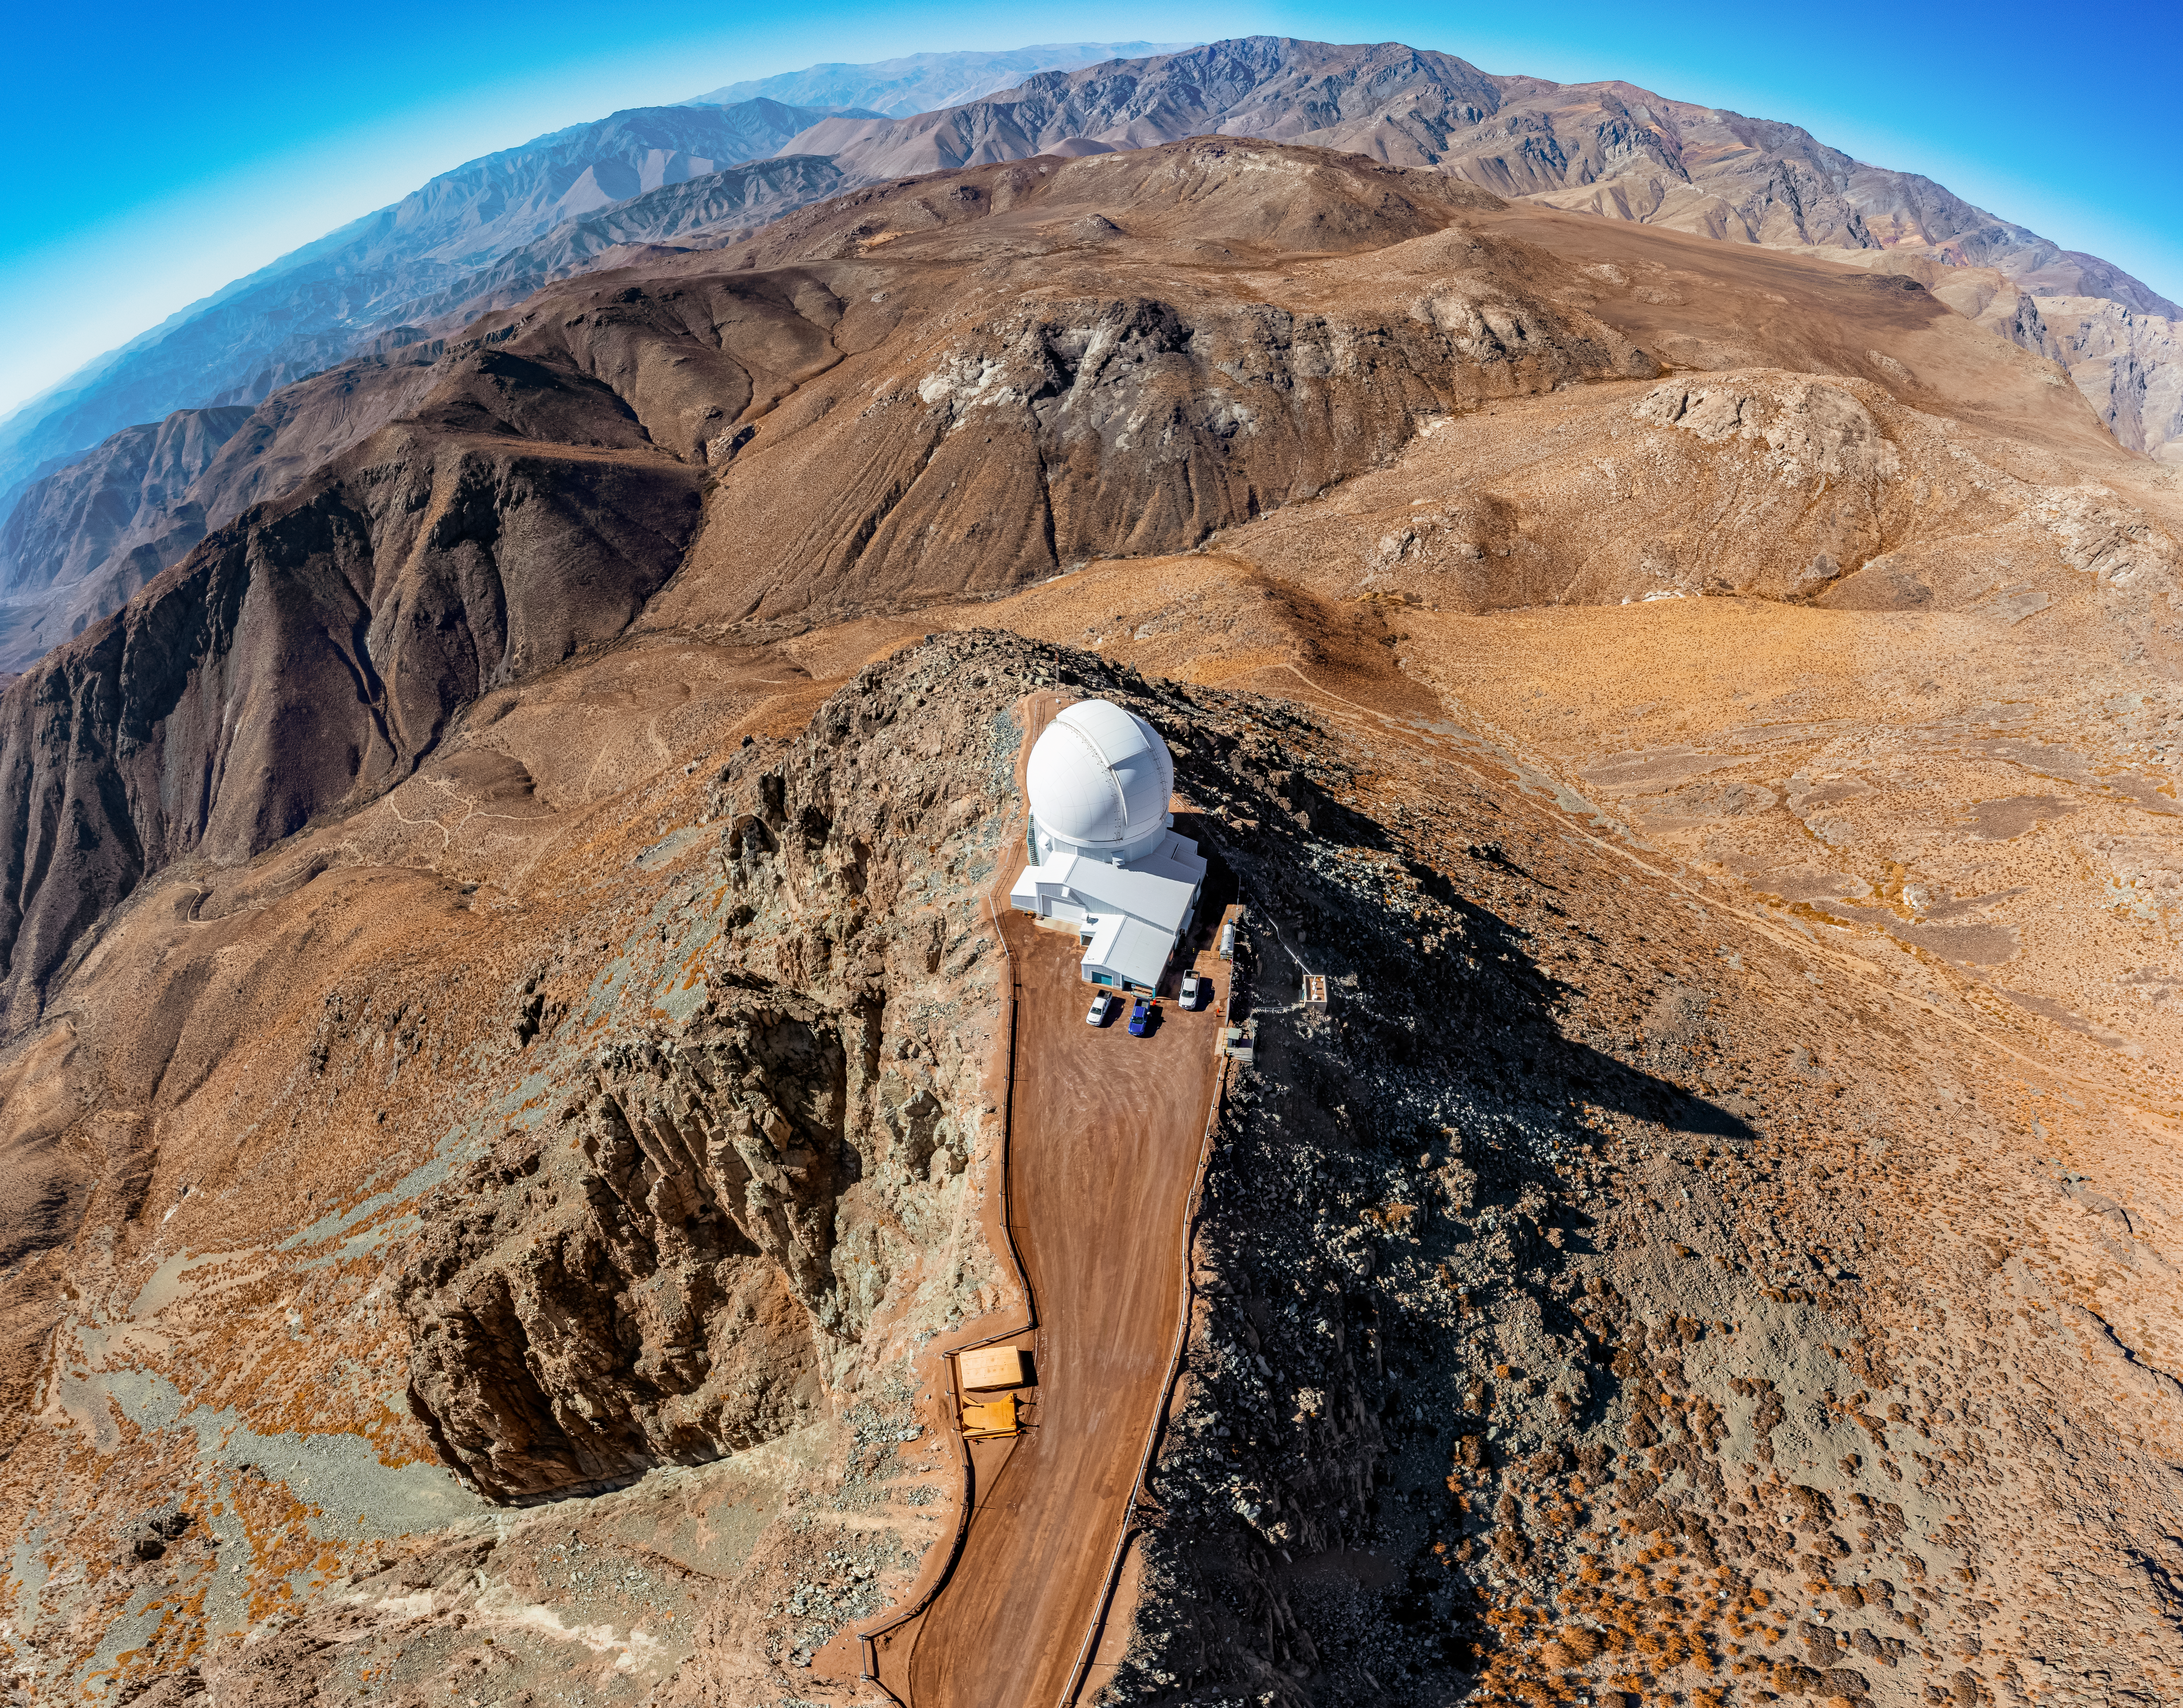

SOAR on Cerro Pachón

An aerial view of the 4.1-meter Southern Astrophysical Research (SOAR) Telescope on Cerro Pachón in Chile.

Credit: NOIRLab/NSF/AURA/T. Matsopoulos